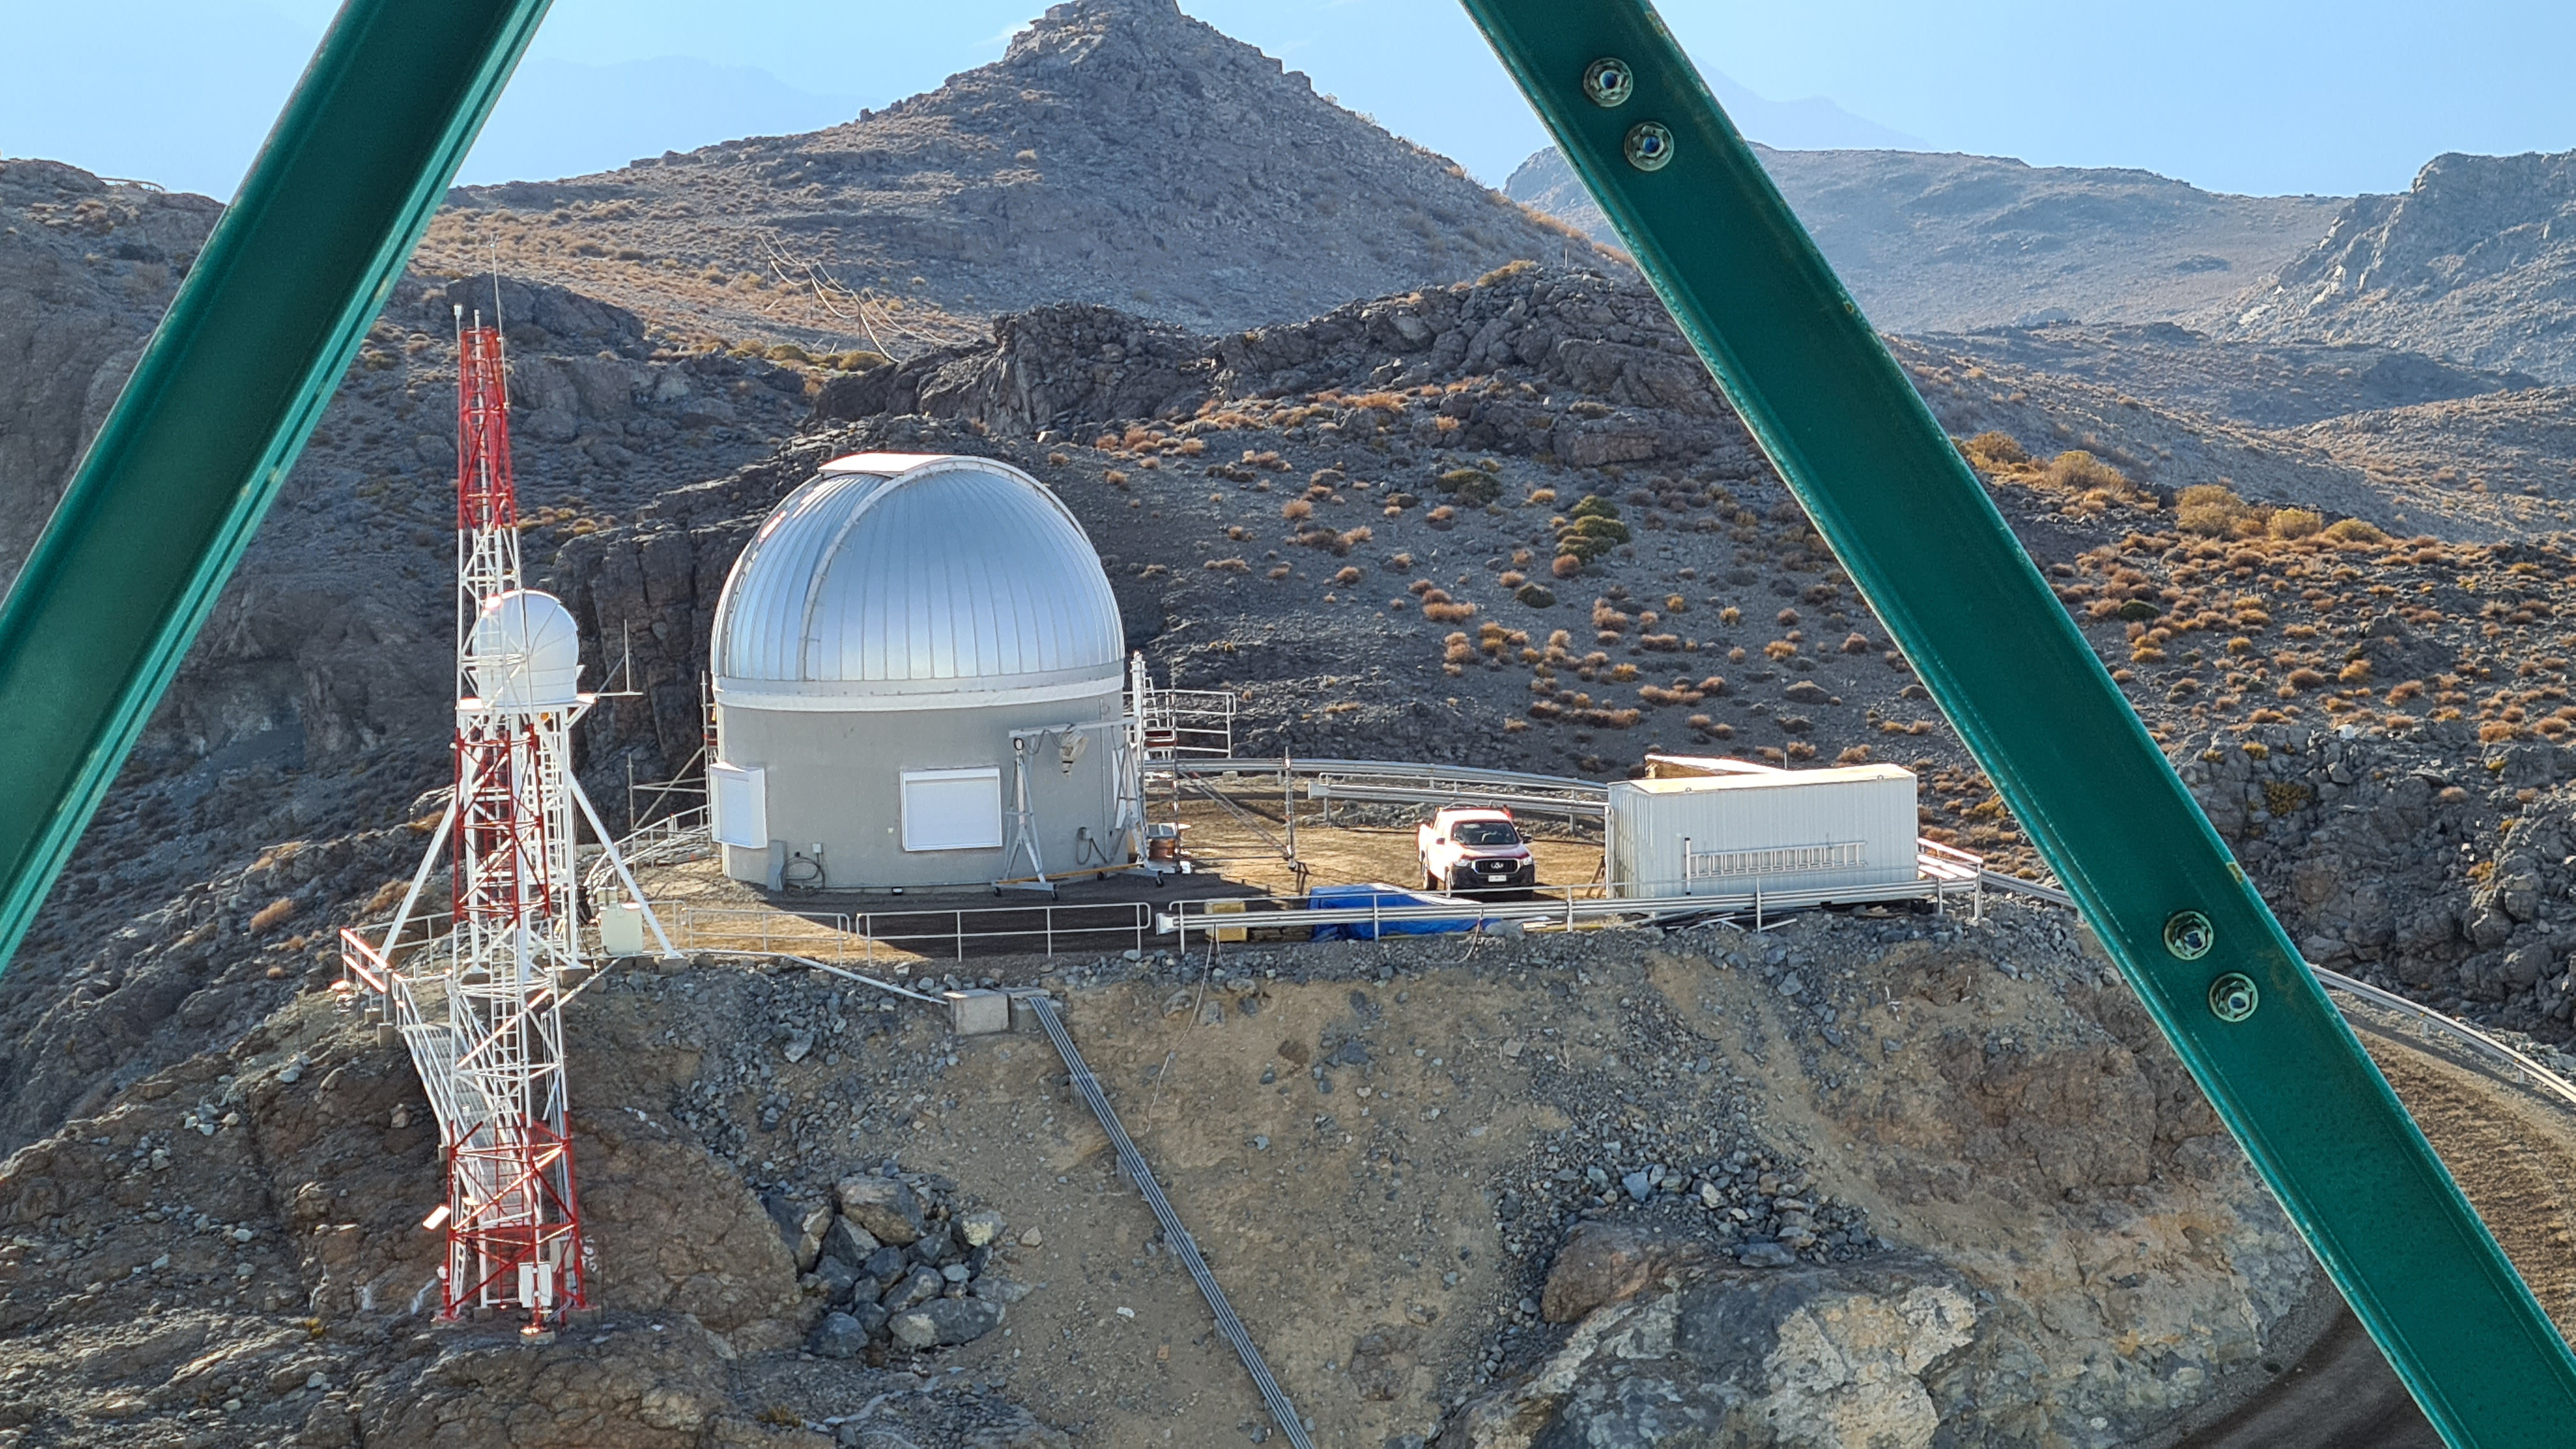

Summit Inspection

The COVID-19 pandemic continues to impact Rubin Observatory construction. The summit shutdown is still in effect and has halted all activity there including work on the Telescope Mount Assembly (TMA), and the Dome. A crew of six people traveled to Cerro Pachón on March 31st to complete mechanical, environmental, and electrical inspections of the facilities and equipment on the summit. Everything remains in good condition since the shutdown 10 days ago. The team also brought back items that staff had requested for telework productivity during the summit closure.

Credit: Rubin Observatory/NSF/AURA